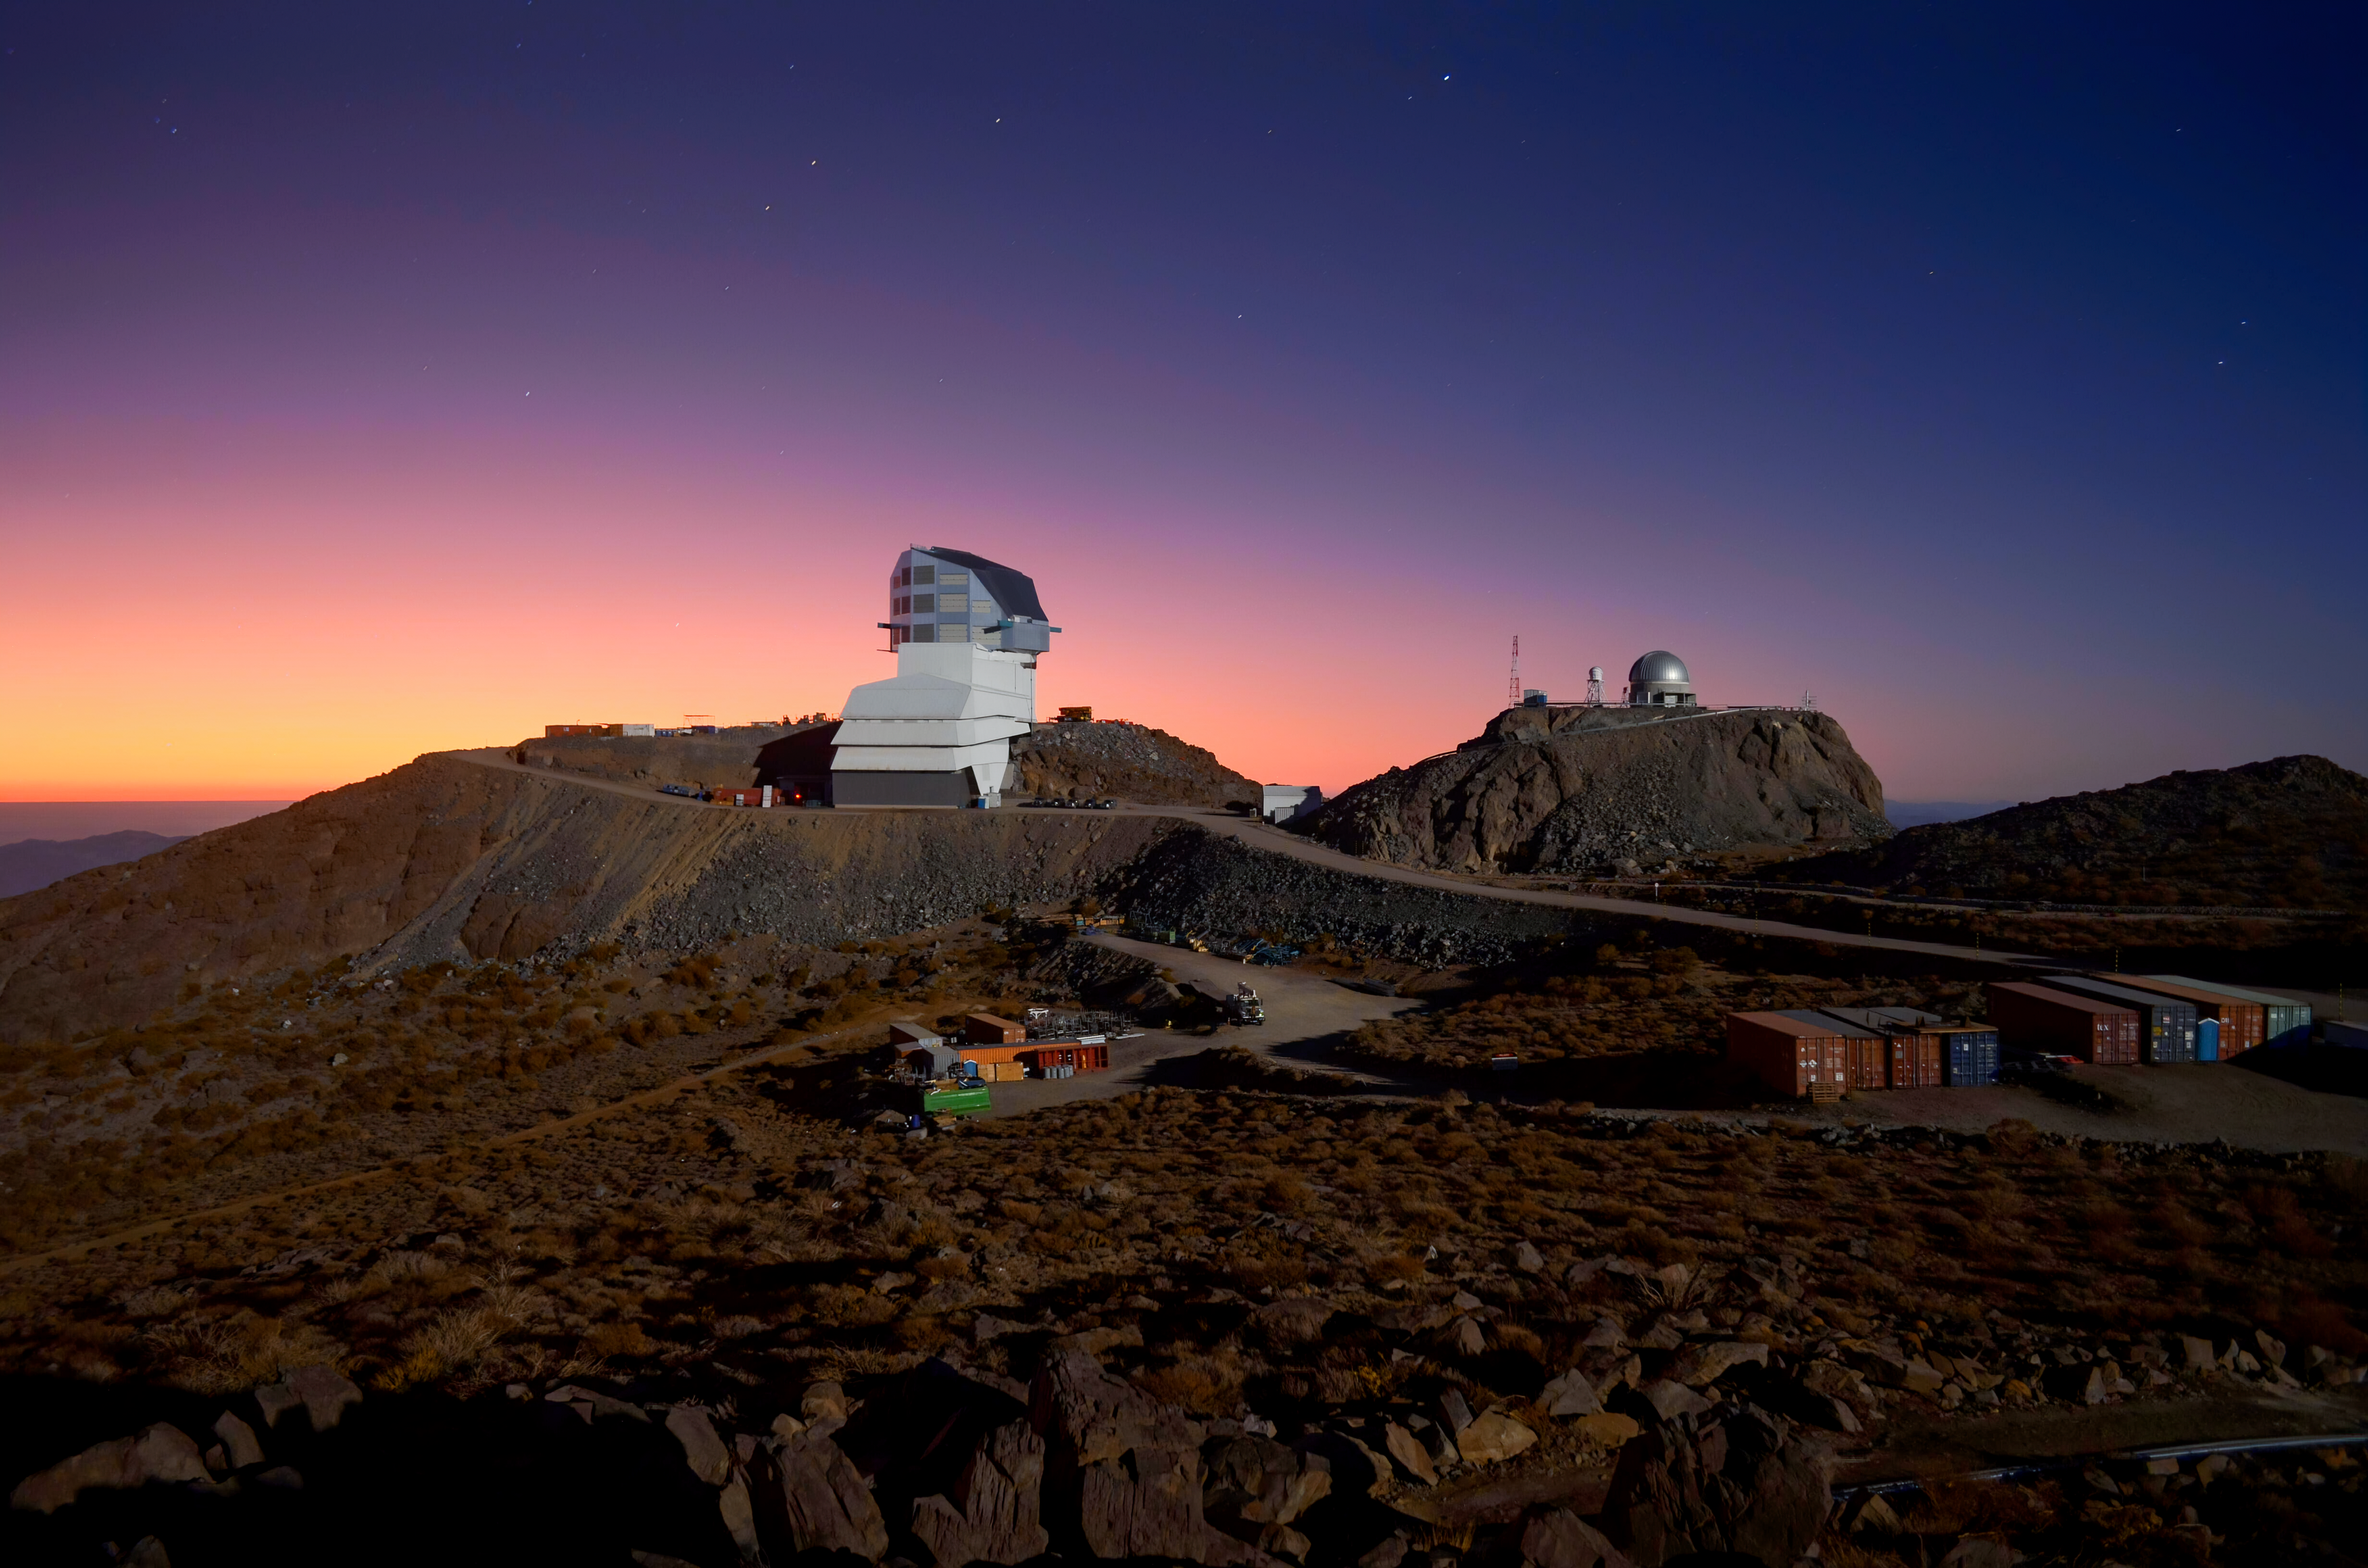

Vera C. Rubin Observatory at Twilight

The Vera C. Rubin Observatory, along with Gemini South in the background, at twilight on Cerro Pachón in Chile.

Credit: RubinObs/NOIRLab/SLAC/NSF/DOE/AURA